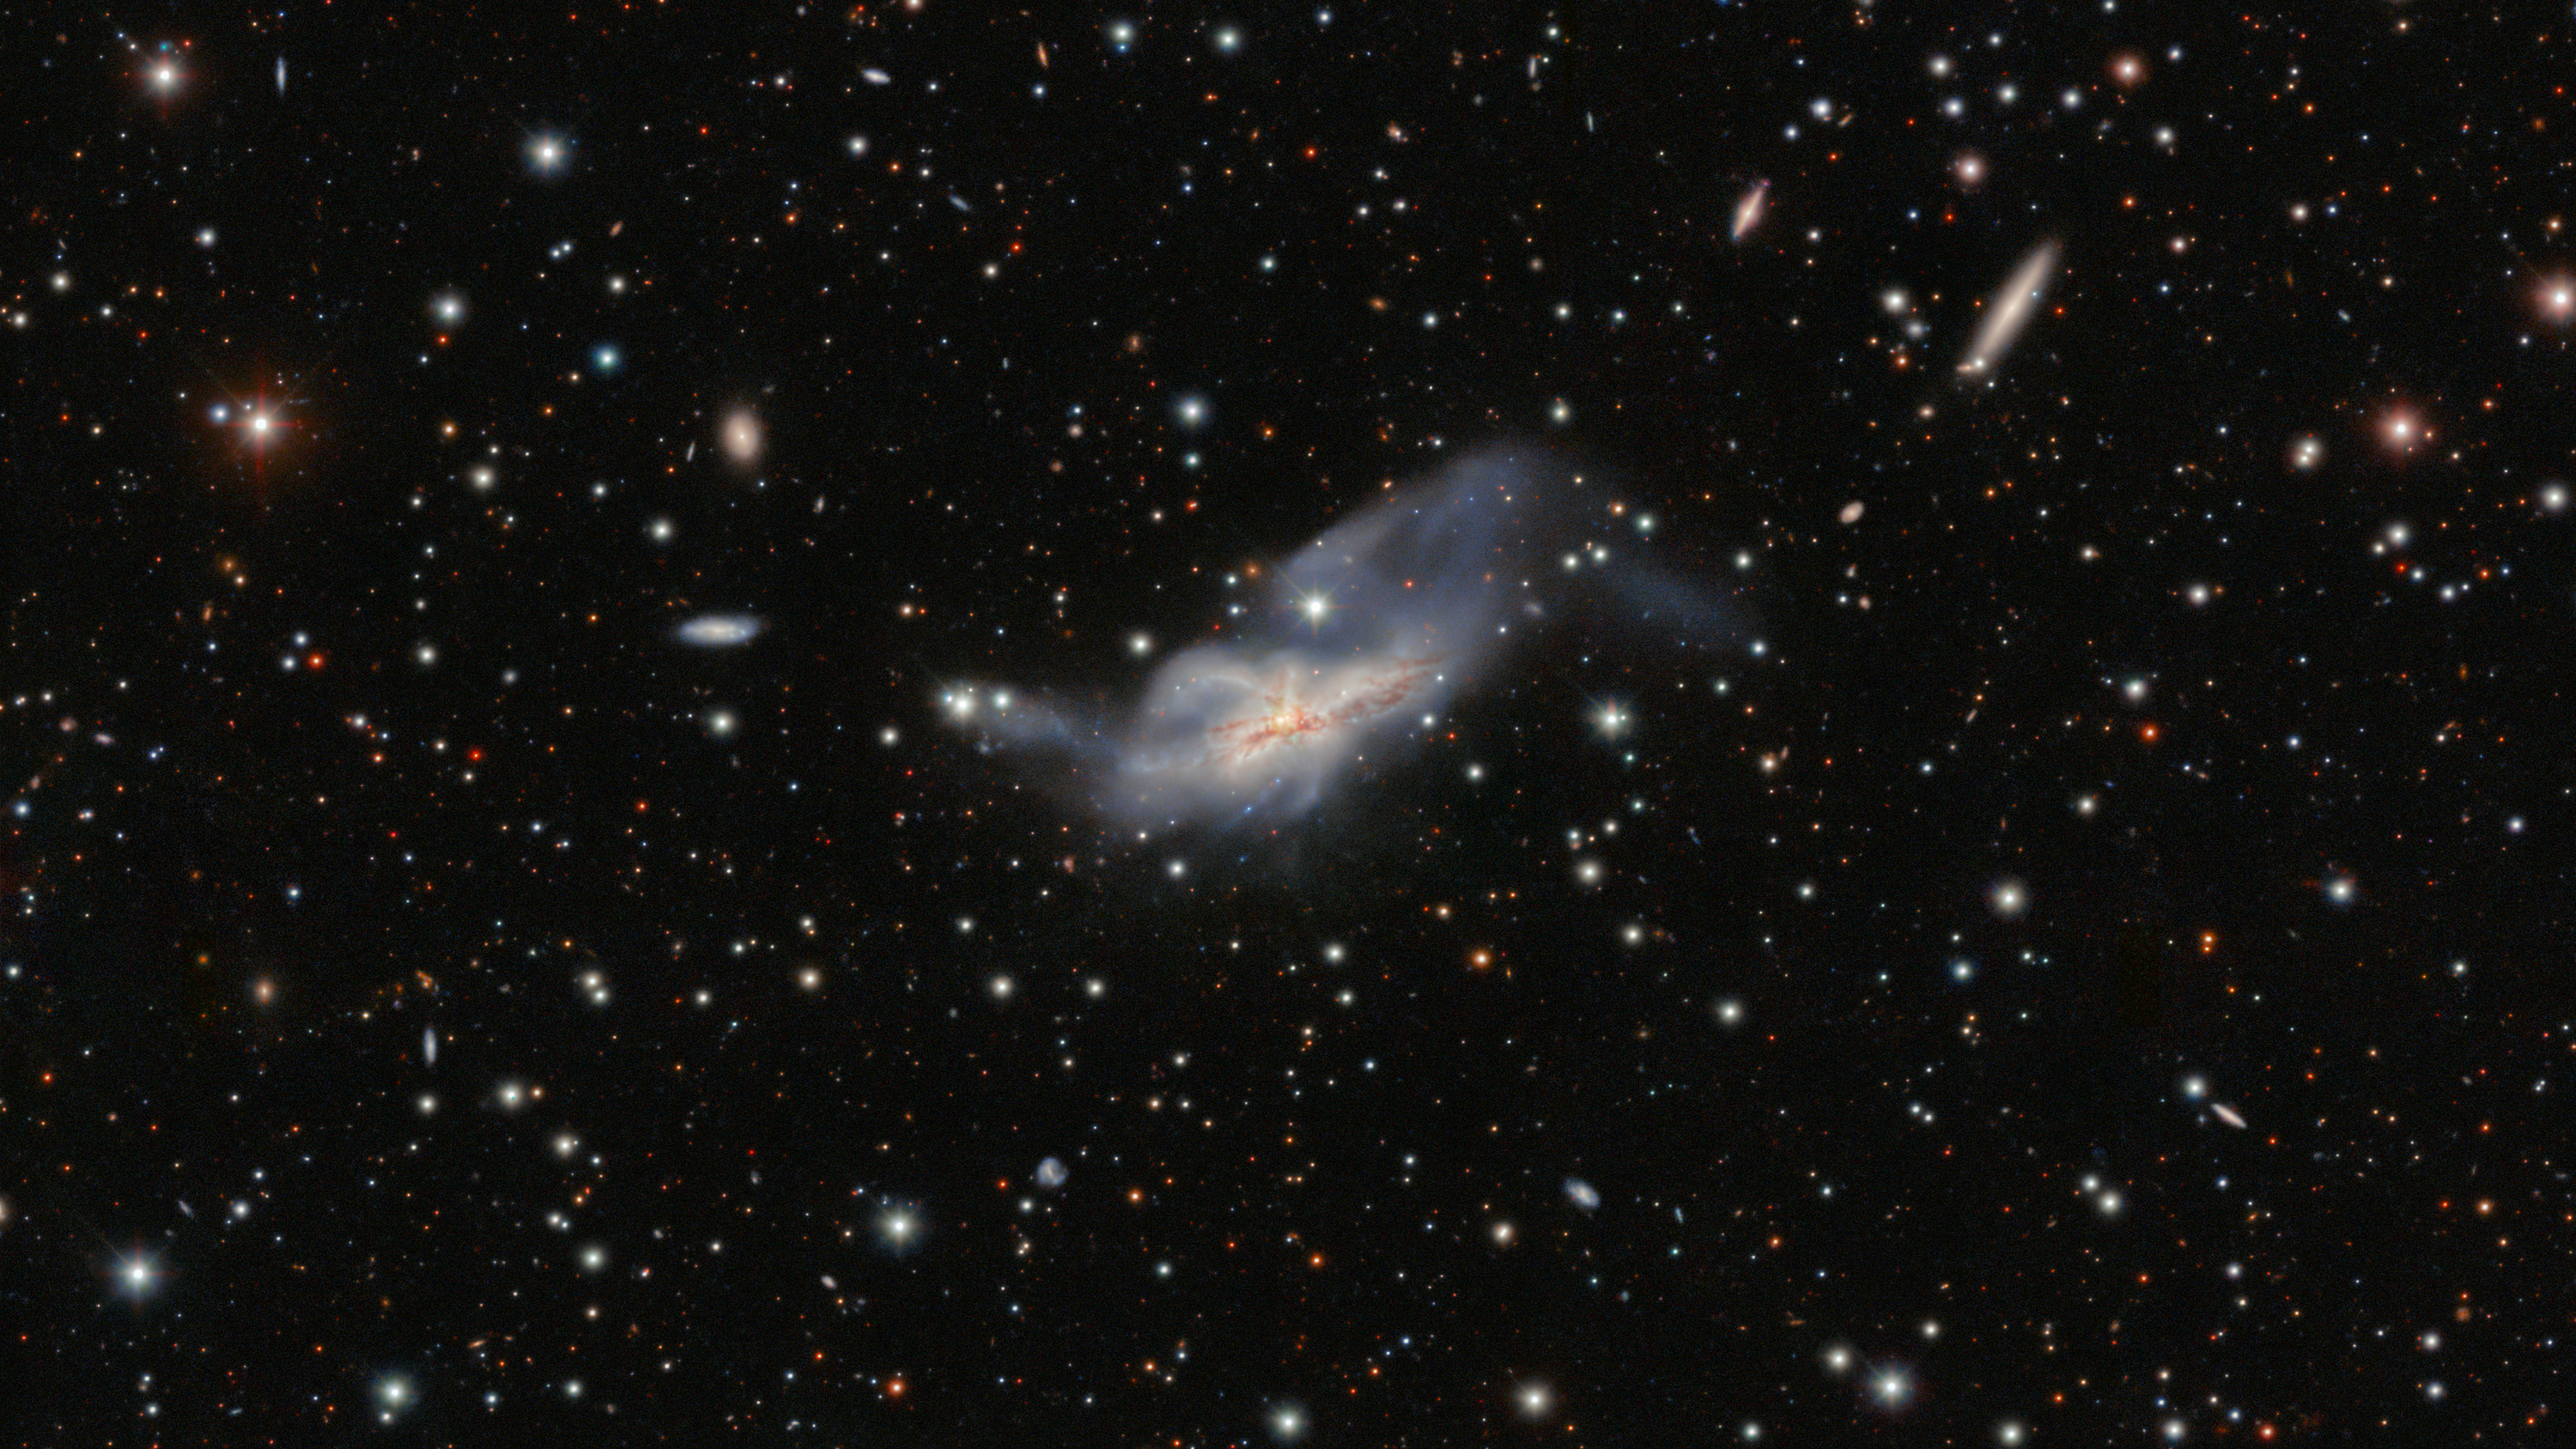

NGC 6240 taken by the Dark Energy Camera

A detailed image of NGC 6240 taken by the Dark Energy Camera (DECam). DECam was made by the U.S. Department of Energy (DOE) and is mounted on the Víctor M. Blanco 4-meter Telescope at Cerro Tololo Inter-American Observatory in Chile, a Program of NSF NOIRLab.

Credit: International Gemini Observatory/NOIRLab/NSF/AURA/GNIRS Team Image processing: M. Rodriguez (Gemini Observatory/NSF NOIRLab), J. Miller (Gemini Observatory/NSF NOIRLab), & M. Zamani (NSF NOIRLab)